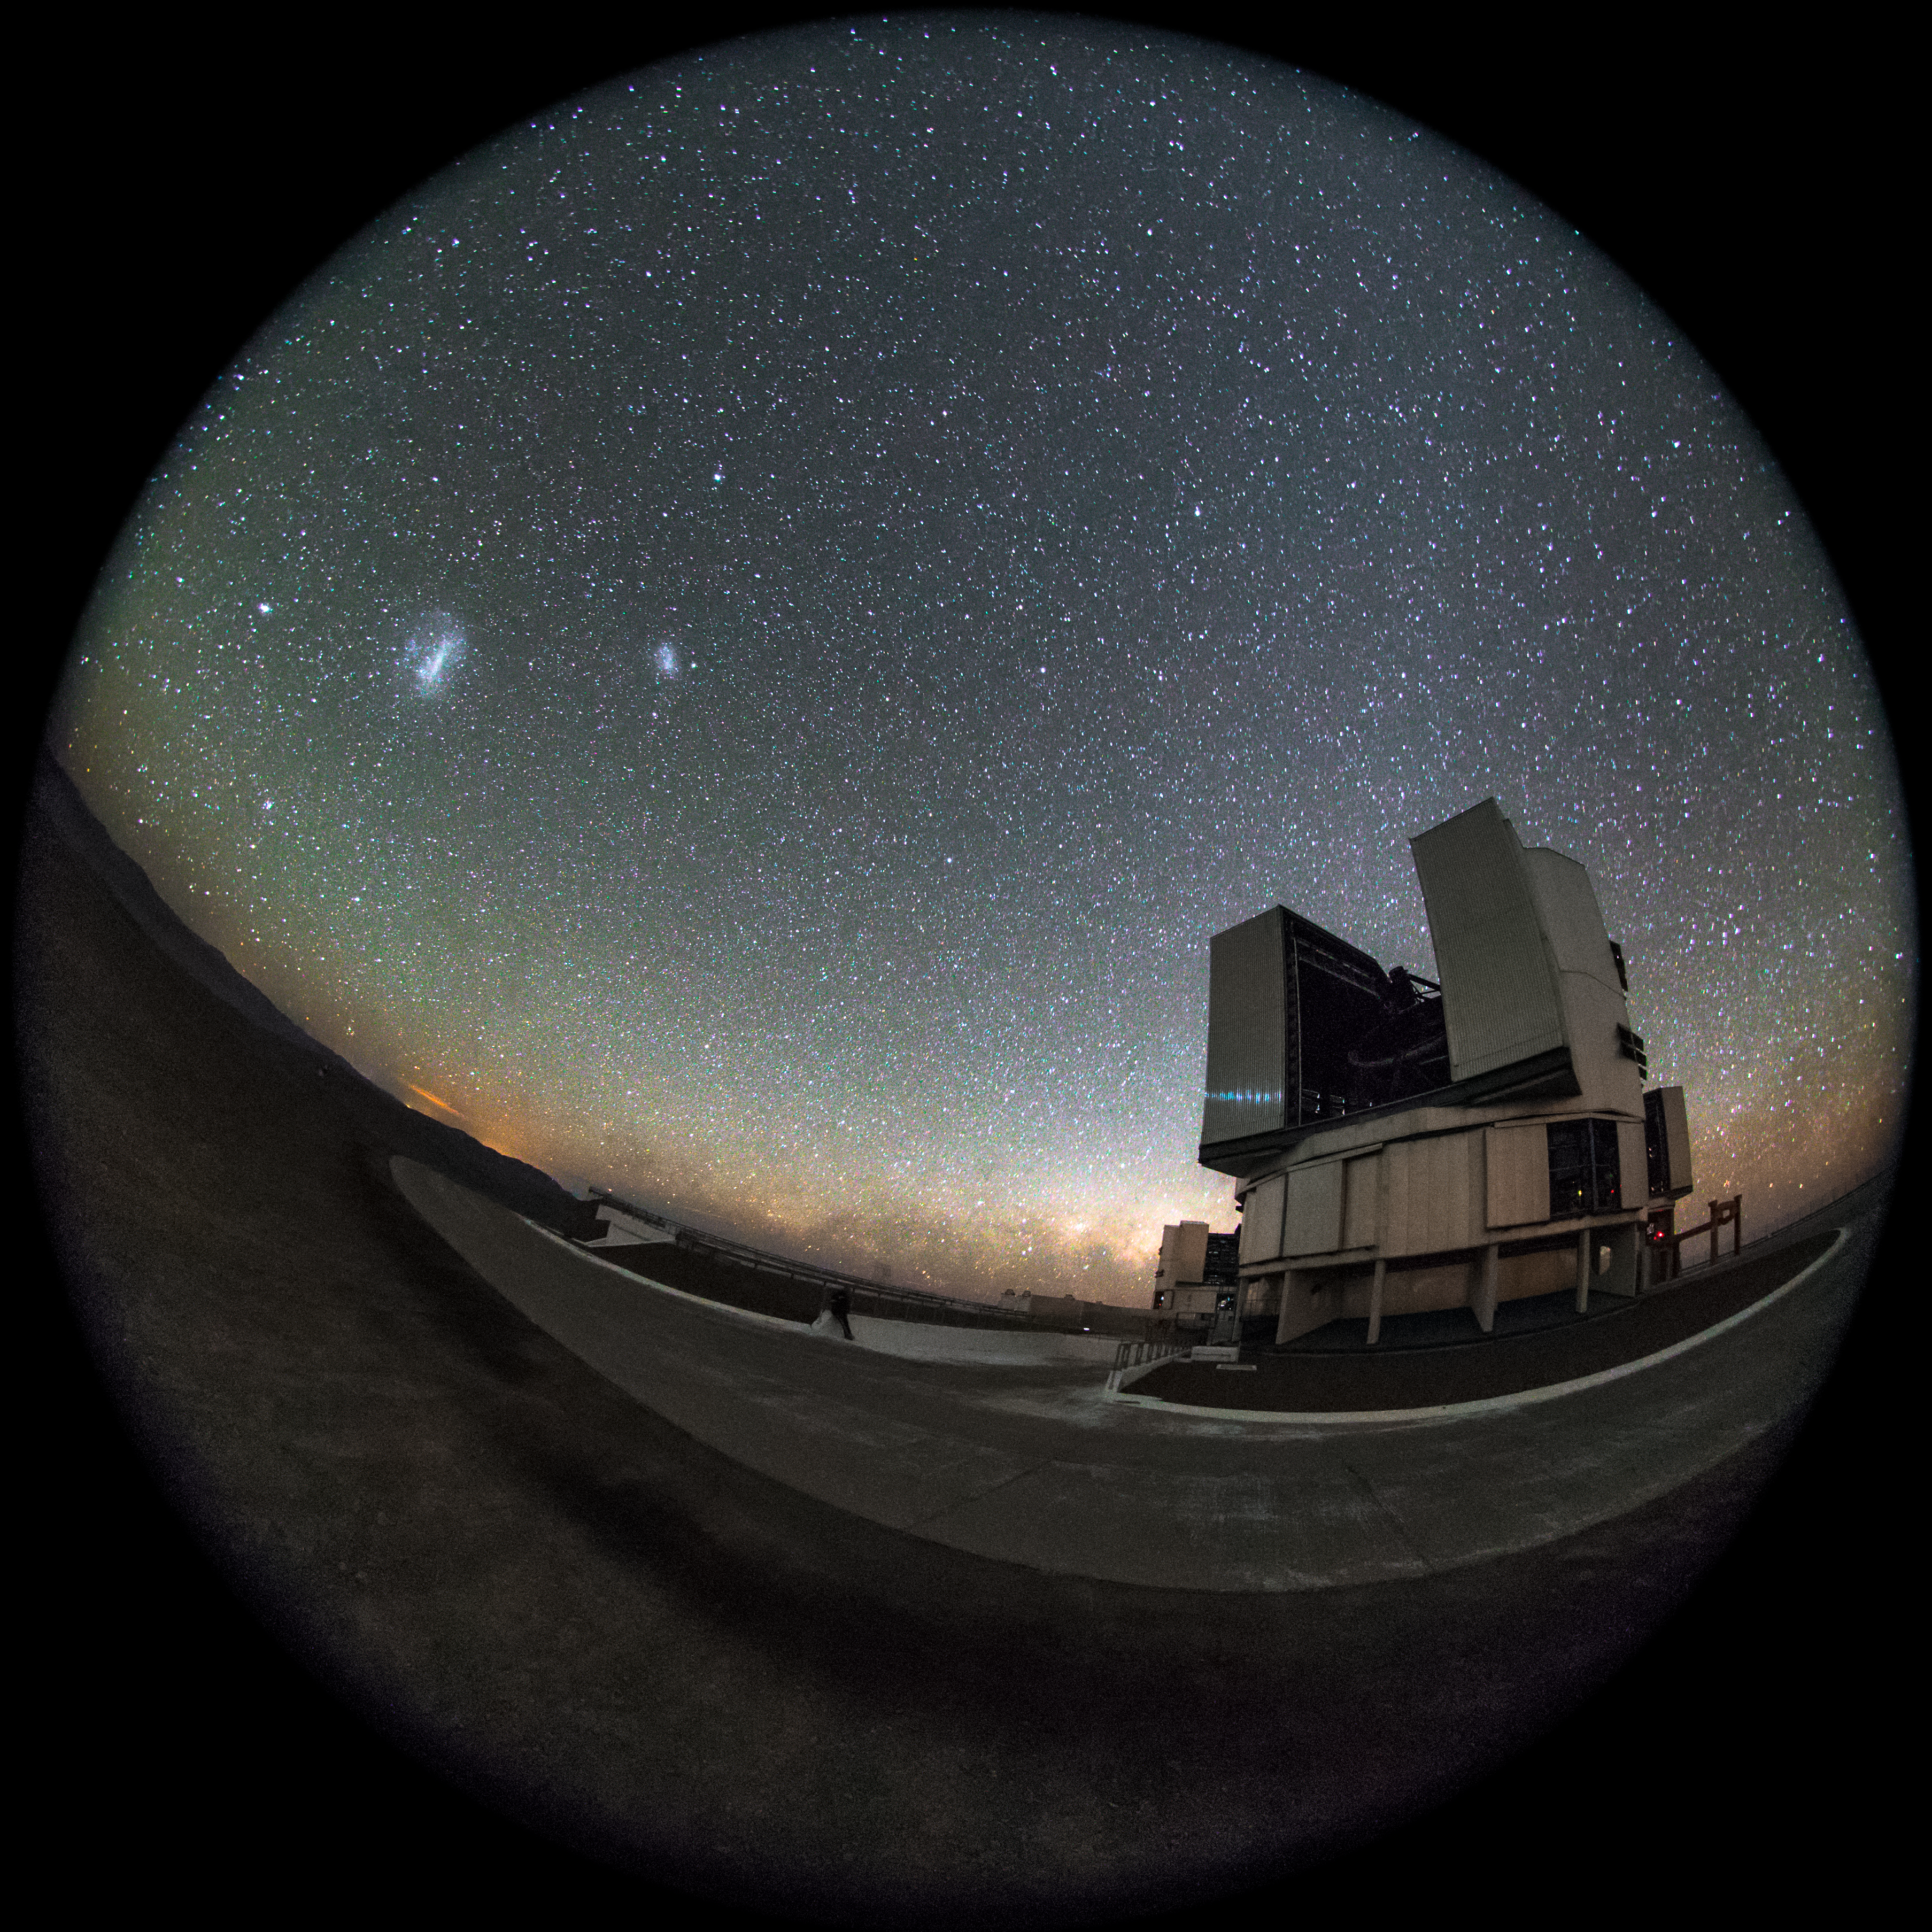

Magellanic Clouds over Yepun

In the background of this fish-eye fulldome picture, at the left side of Yepun VLT Telescope, we can see the Large and Small Magellanic Clouds, while in centre right of the image, the Zodiacal Light is coming up above the Milky Way that is lying behind the horizon. The Very Large Telescope (VLT) is a telescope operated by the ESO - European Southern Observatory on Cerro Paranal in the Atacama Desert of northern Chile. The VLT is the world's most advanced optical instrument, consisting of four Unit Telescopes with main mirrors of 8.2m diameter, which are generally used separately but can be used together to achieve very high angular resolution. The four separate optical telescopes are known as Antu, Kueyen, Melipal and Yepun, which are all words for astronomical objects in the Mapuche language, with optical elements that can combine them into an astronomical interferometer (VLTI), which is used to resolve small objects. The interferometer is complemented by four movable Auxiliary Telescopes (ATs) of 1.8 m aperture. The 8.2m diameter Unit Telescopes can also be used individually. With one such telescope, images of celestial objects as faint as magnitude 30 can be obtained in a one-hour exposure. This corresponds to seeing objects that are four billion (four thousand million) times fainter than what can be seen with the unaided eye. The telescopes can work together, to form a giant ‘interferometer’, the ESO Very Large Telescope Interferometer, allowing astronomers to see details up to 25 times finer than with the individual telescopes. The light beams are combined in the VLTI using a complex system of mirrors in underground tunnels where the light paths must be kept equal to distances less than 1/1000 mm over a hundred metres. With this kind of precision the VLTI can reconstruct images with an angular resolution of milliarcseconds, equivalent to distinguishing the two headlights of a car at the distance of the Moon.

Credit: ESO/M. Claro